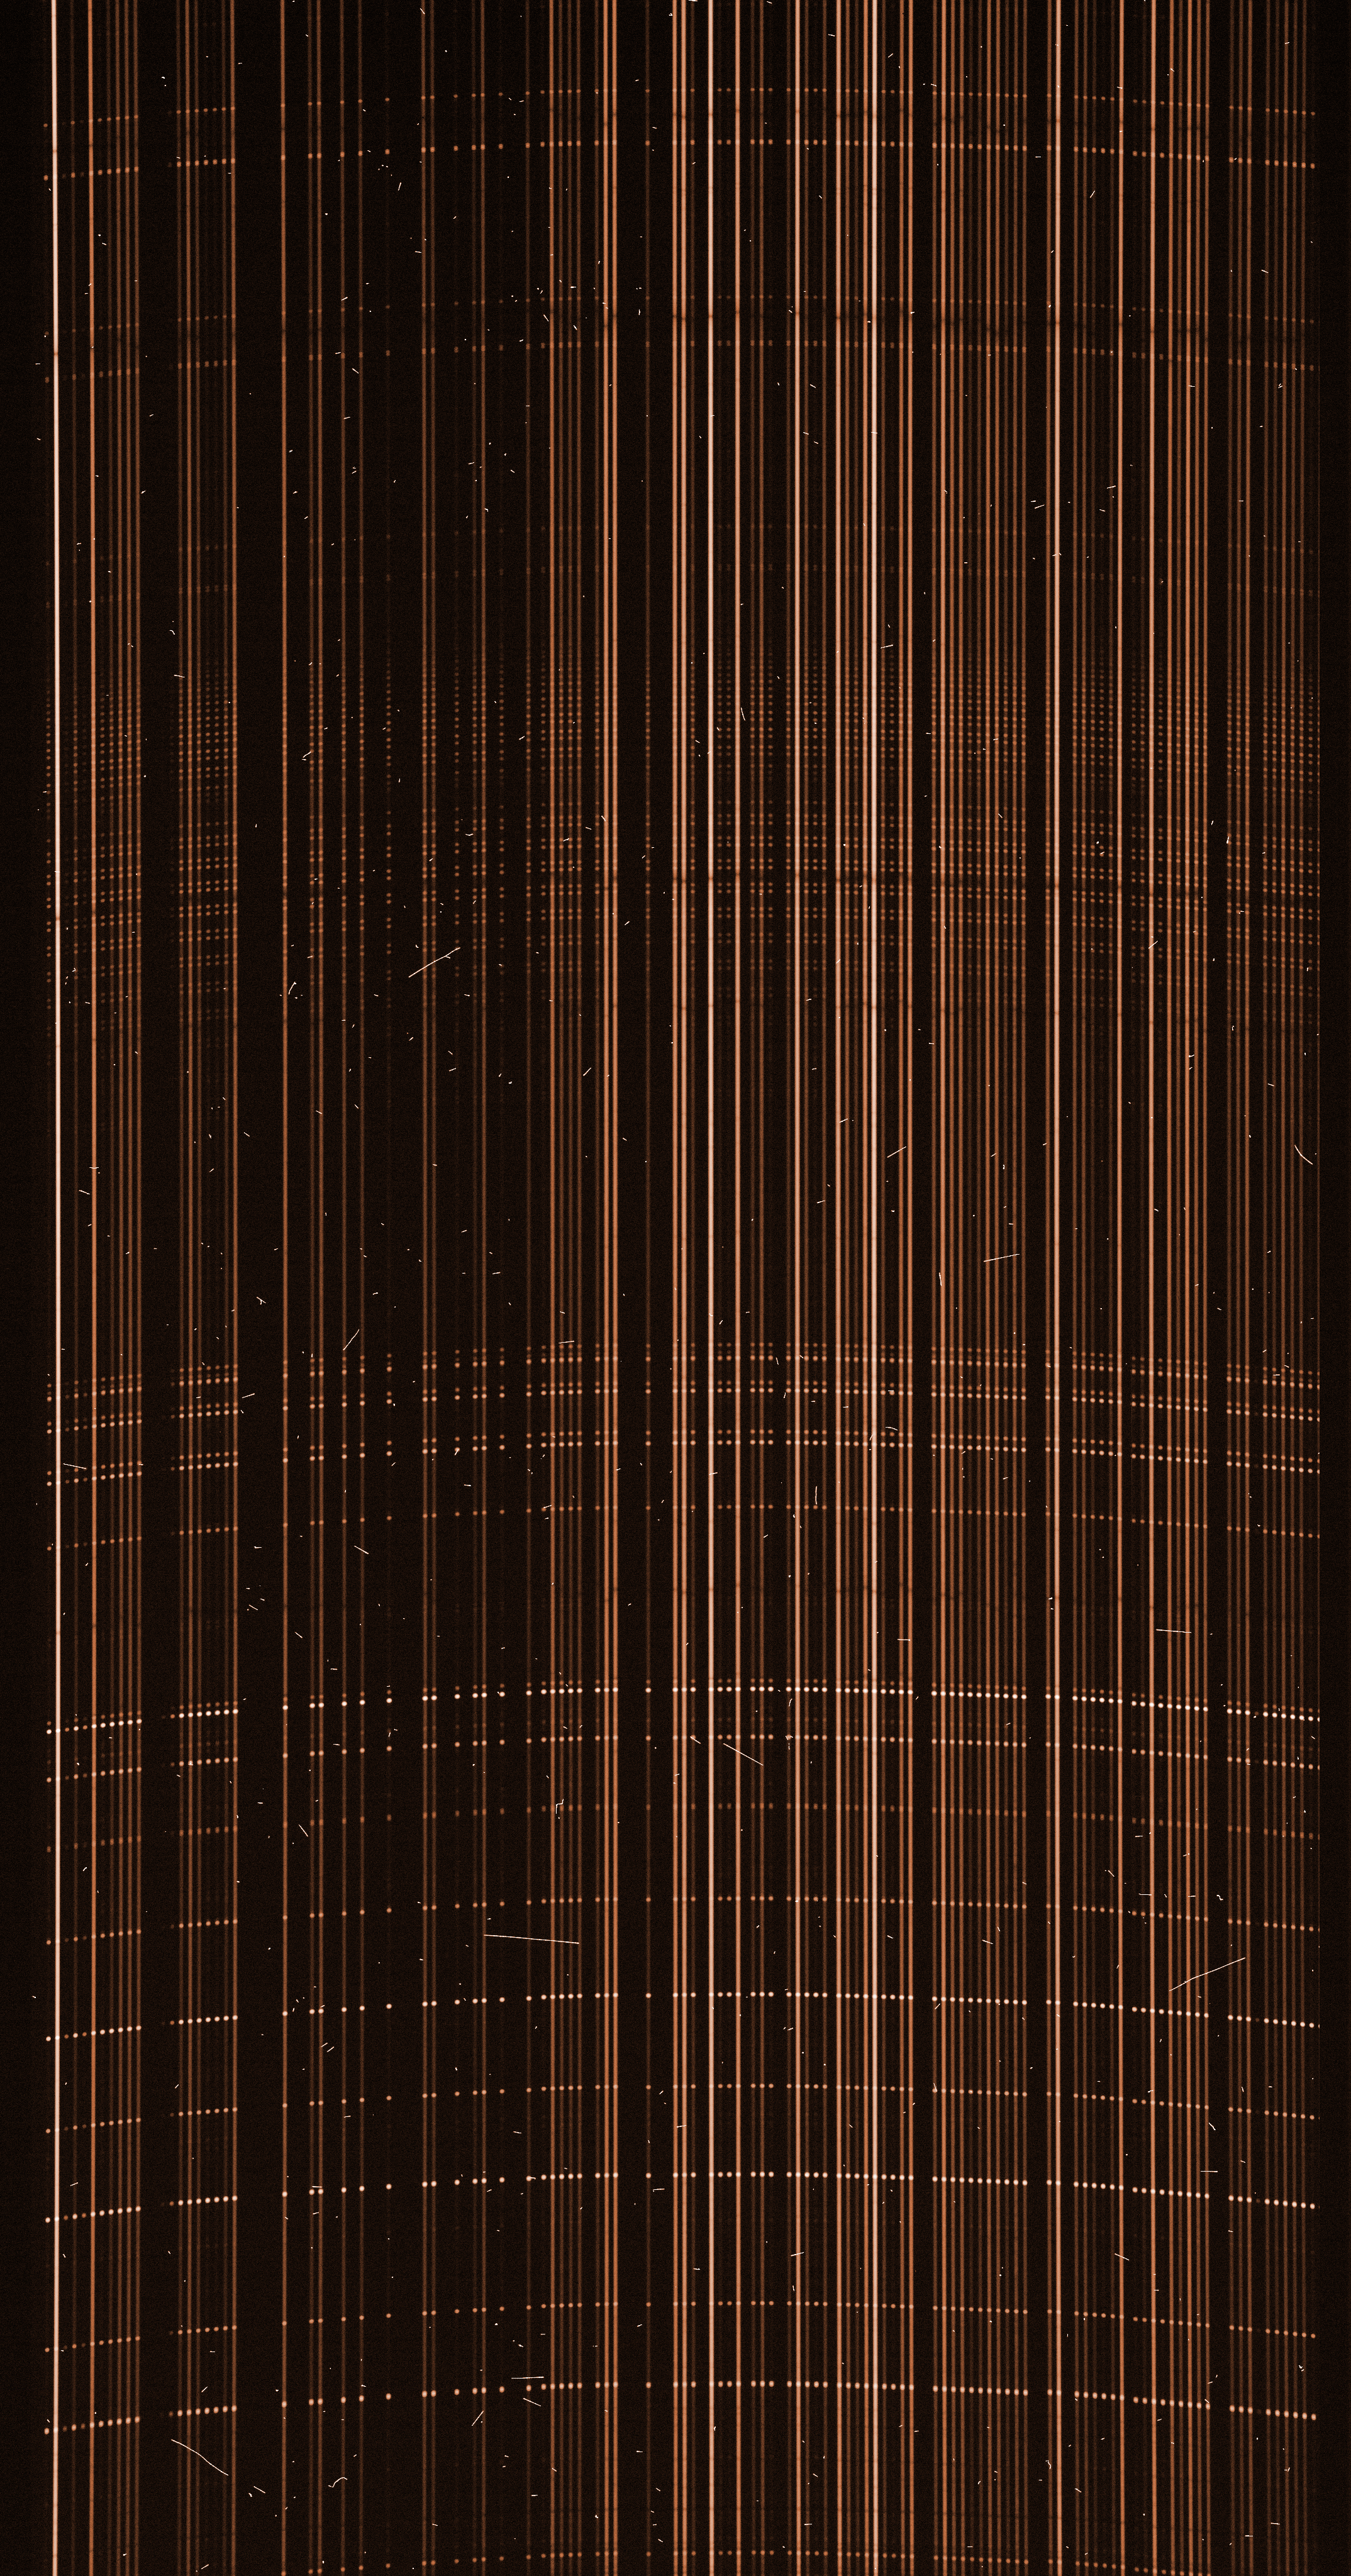

Raw image from the FLAMES instrument on the VLT

A raw image from the FLAMES instrument on the VLT: each of the 130 MEDUSA fibre is positioned on a different star in a cluster. The light from each fibre is dispersed by the GIRAFFE spectrograph, forming a spectrum that shows the intensity of the light for each constituent colour. On the image, each spectrum appears as an individual vertical line. Some are brighter as they correspond to brighter stars.

Credit: ESO